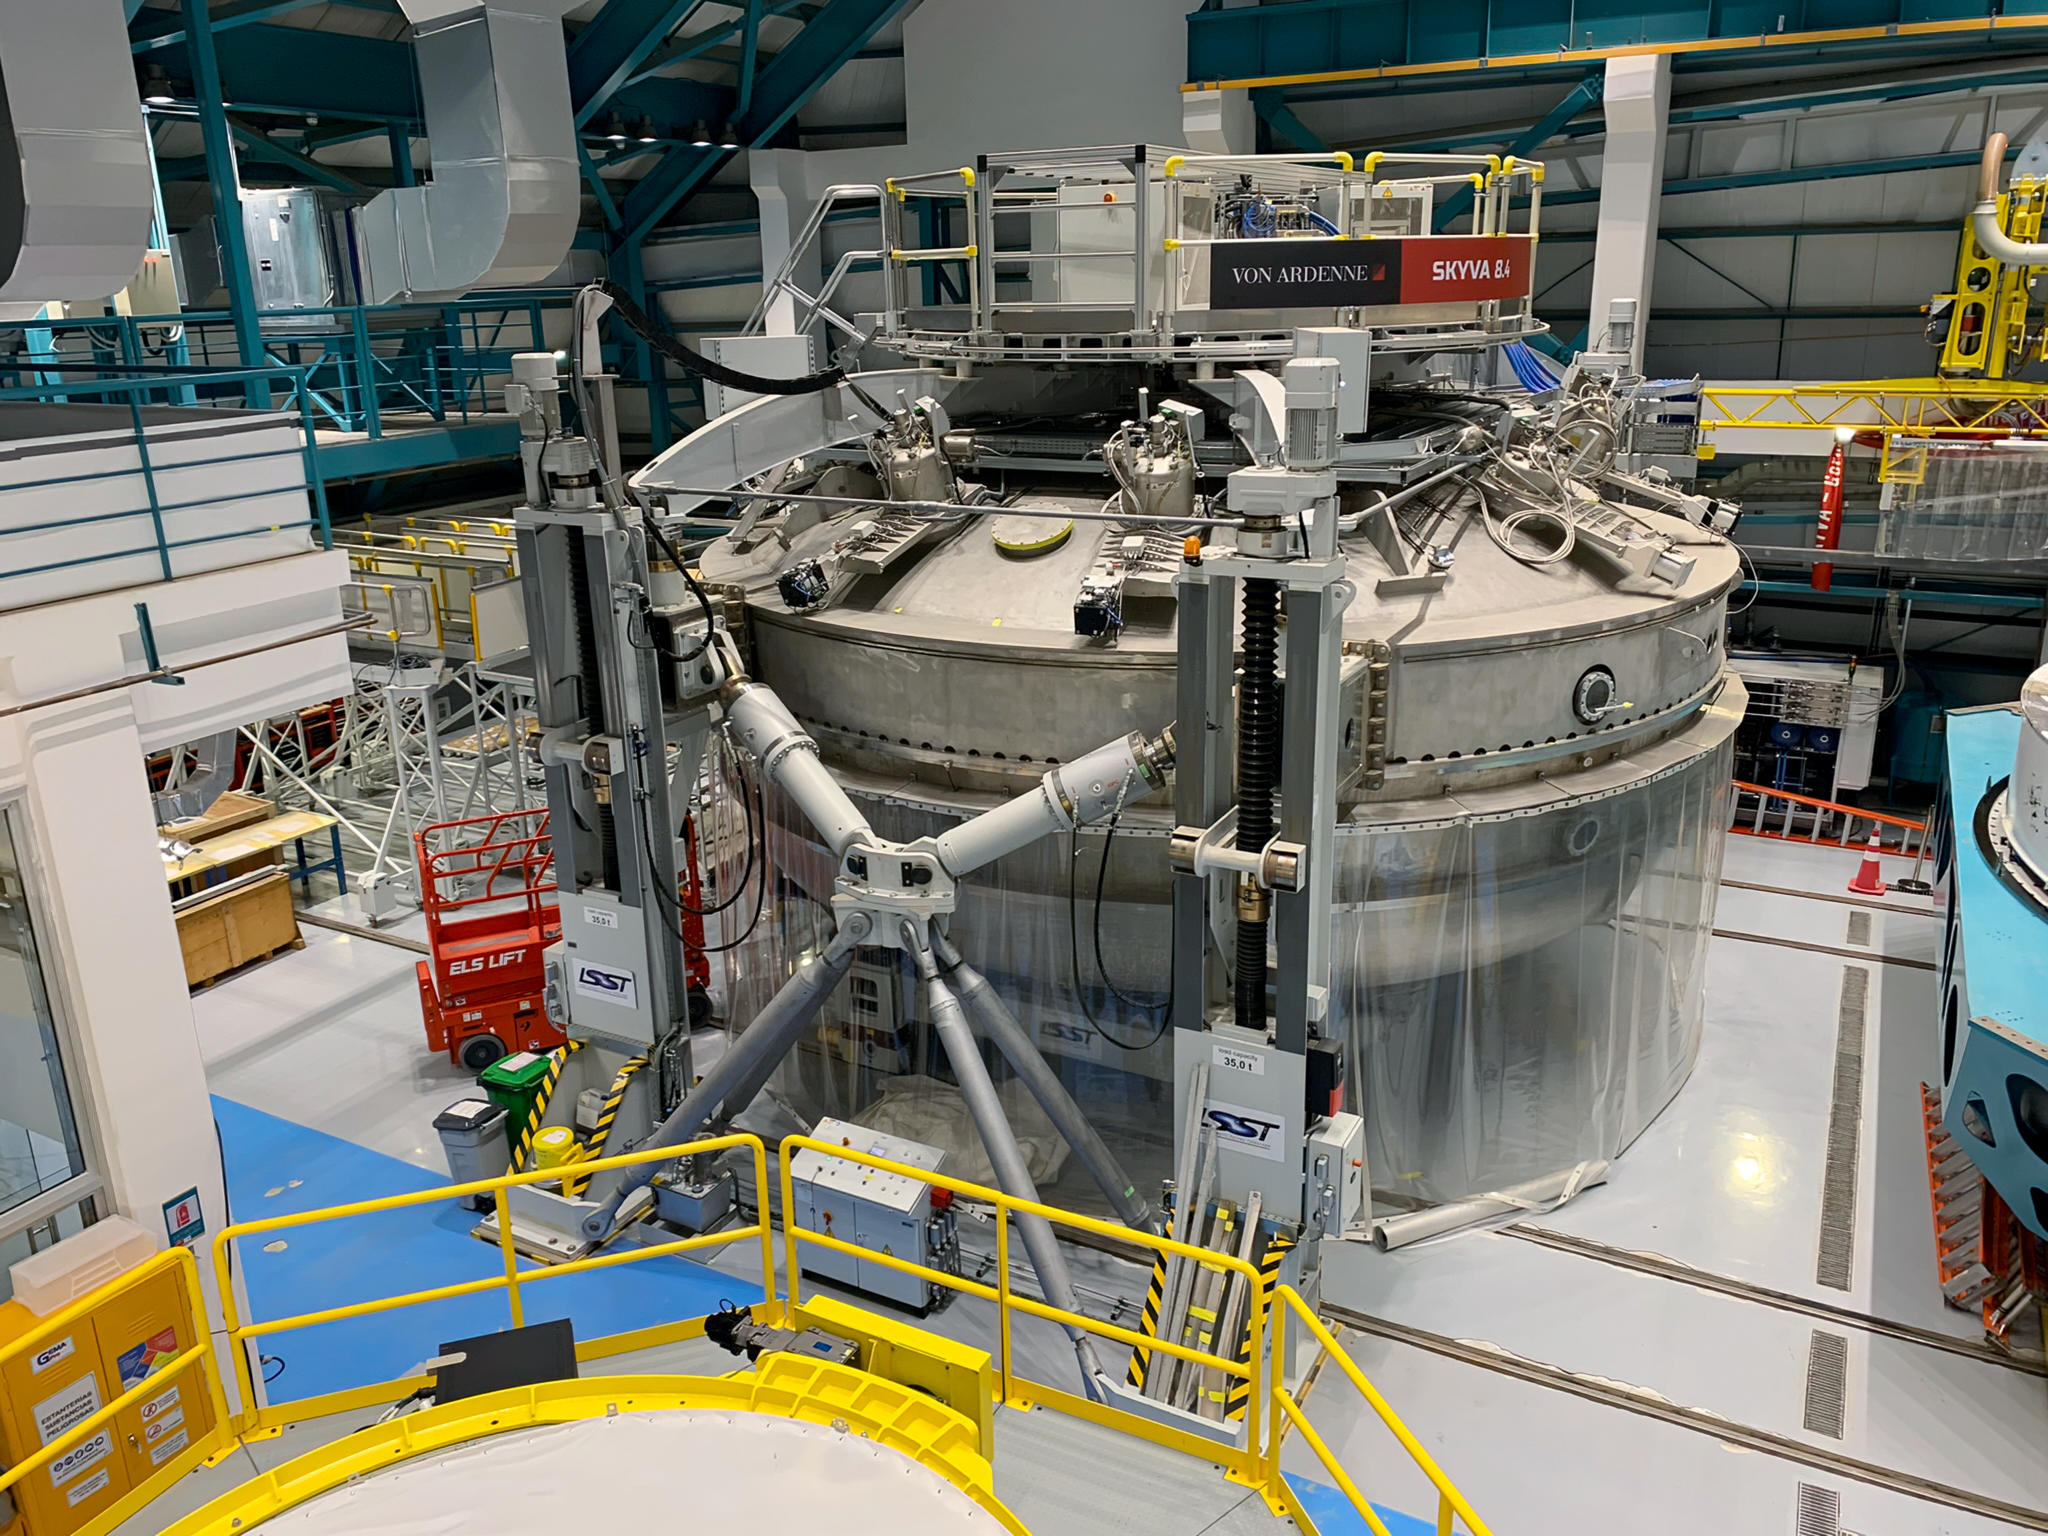

Rubin Observatory Coating Chamber

View of the coating chamber inside Rubin Observatory. Steel rails are visible in the floor. The mirror assembly will roll under the coating chamber upper "bell jar" and be sealed for coating while still in its cell. The lower part of the chamber is used to coat the secondary mirror and rolls out to the left when coating the M1/M3.

Credit: RubinObs/NOIRLab/SLAC/NSF/DOE/AURA/B. Blum